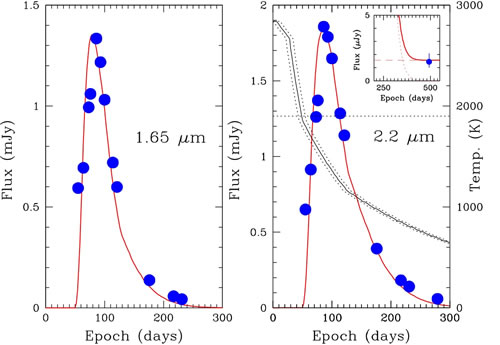

Comparison of SN 2006jc observed H and K light curves

Comparison of SN 2006jc observed H and K light curves (filled blue circles) with the two-echo model (red line).

Credit: International Gemini Observatory/NOIRLab/NSF/AURA